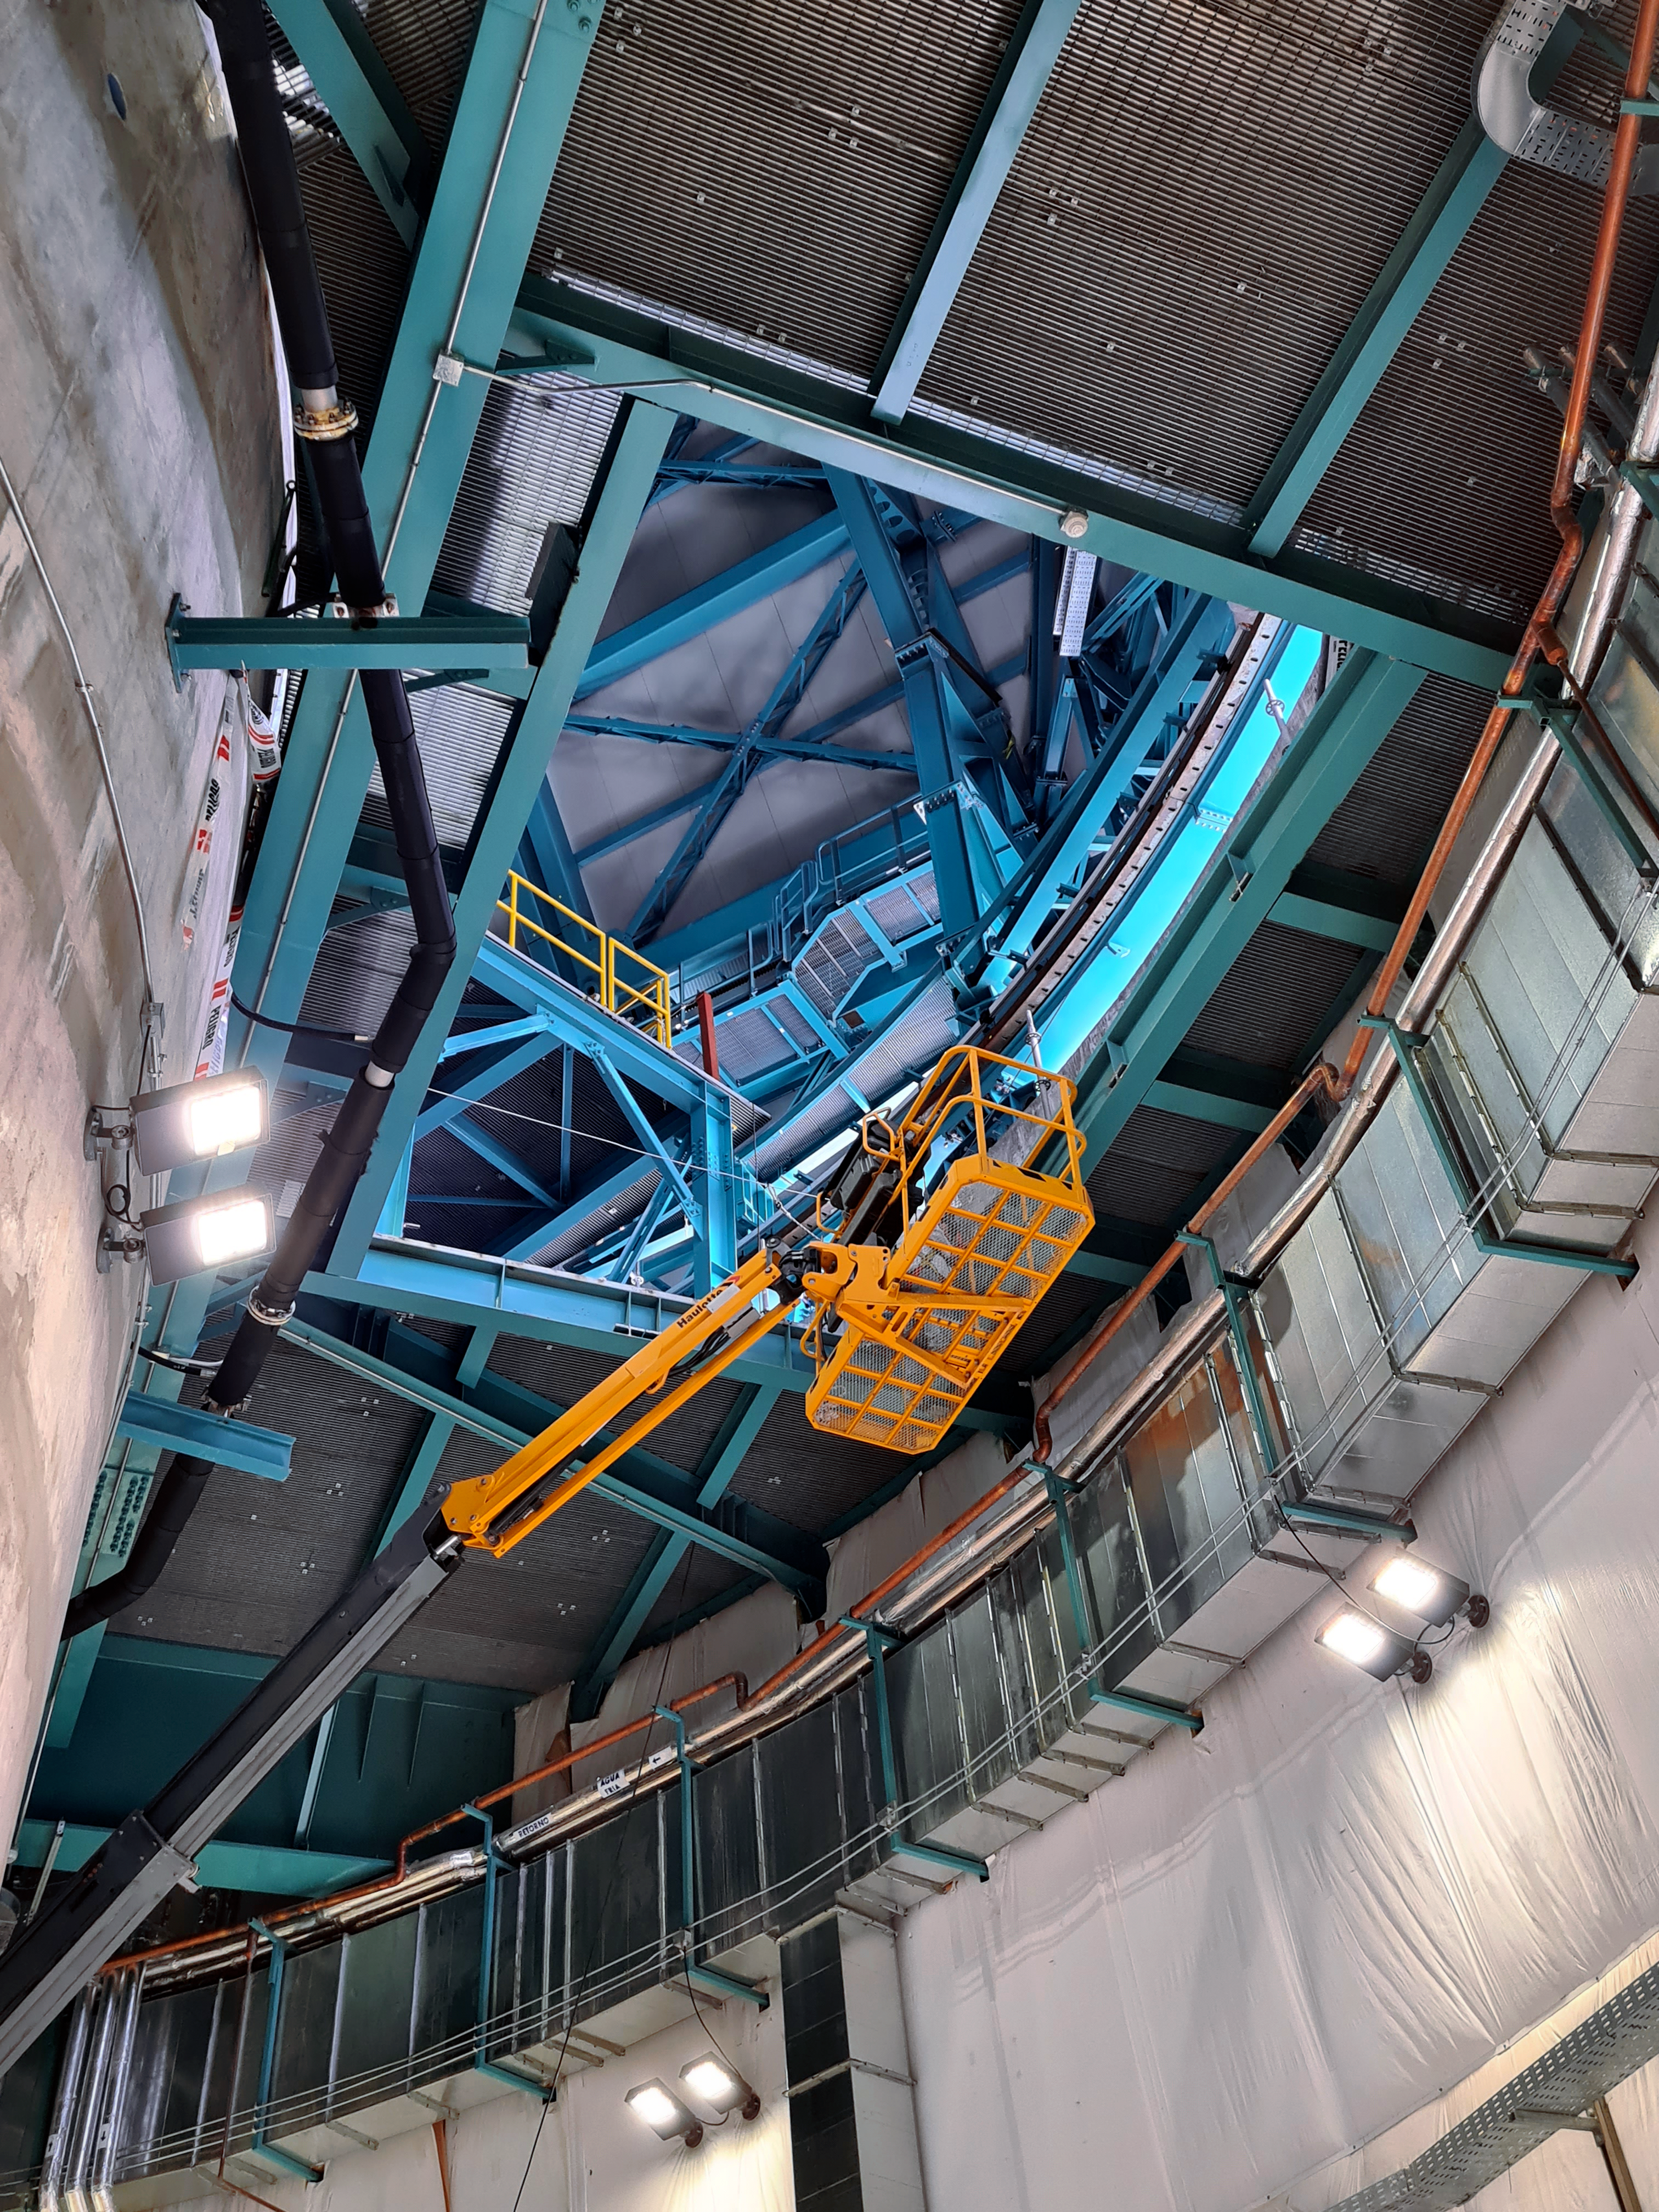

Vera C. Rubin Observatory Construction

The Vera C. Rubin Observatory under construction.

Credit: NOIRLab/AURA/NSF